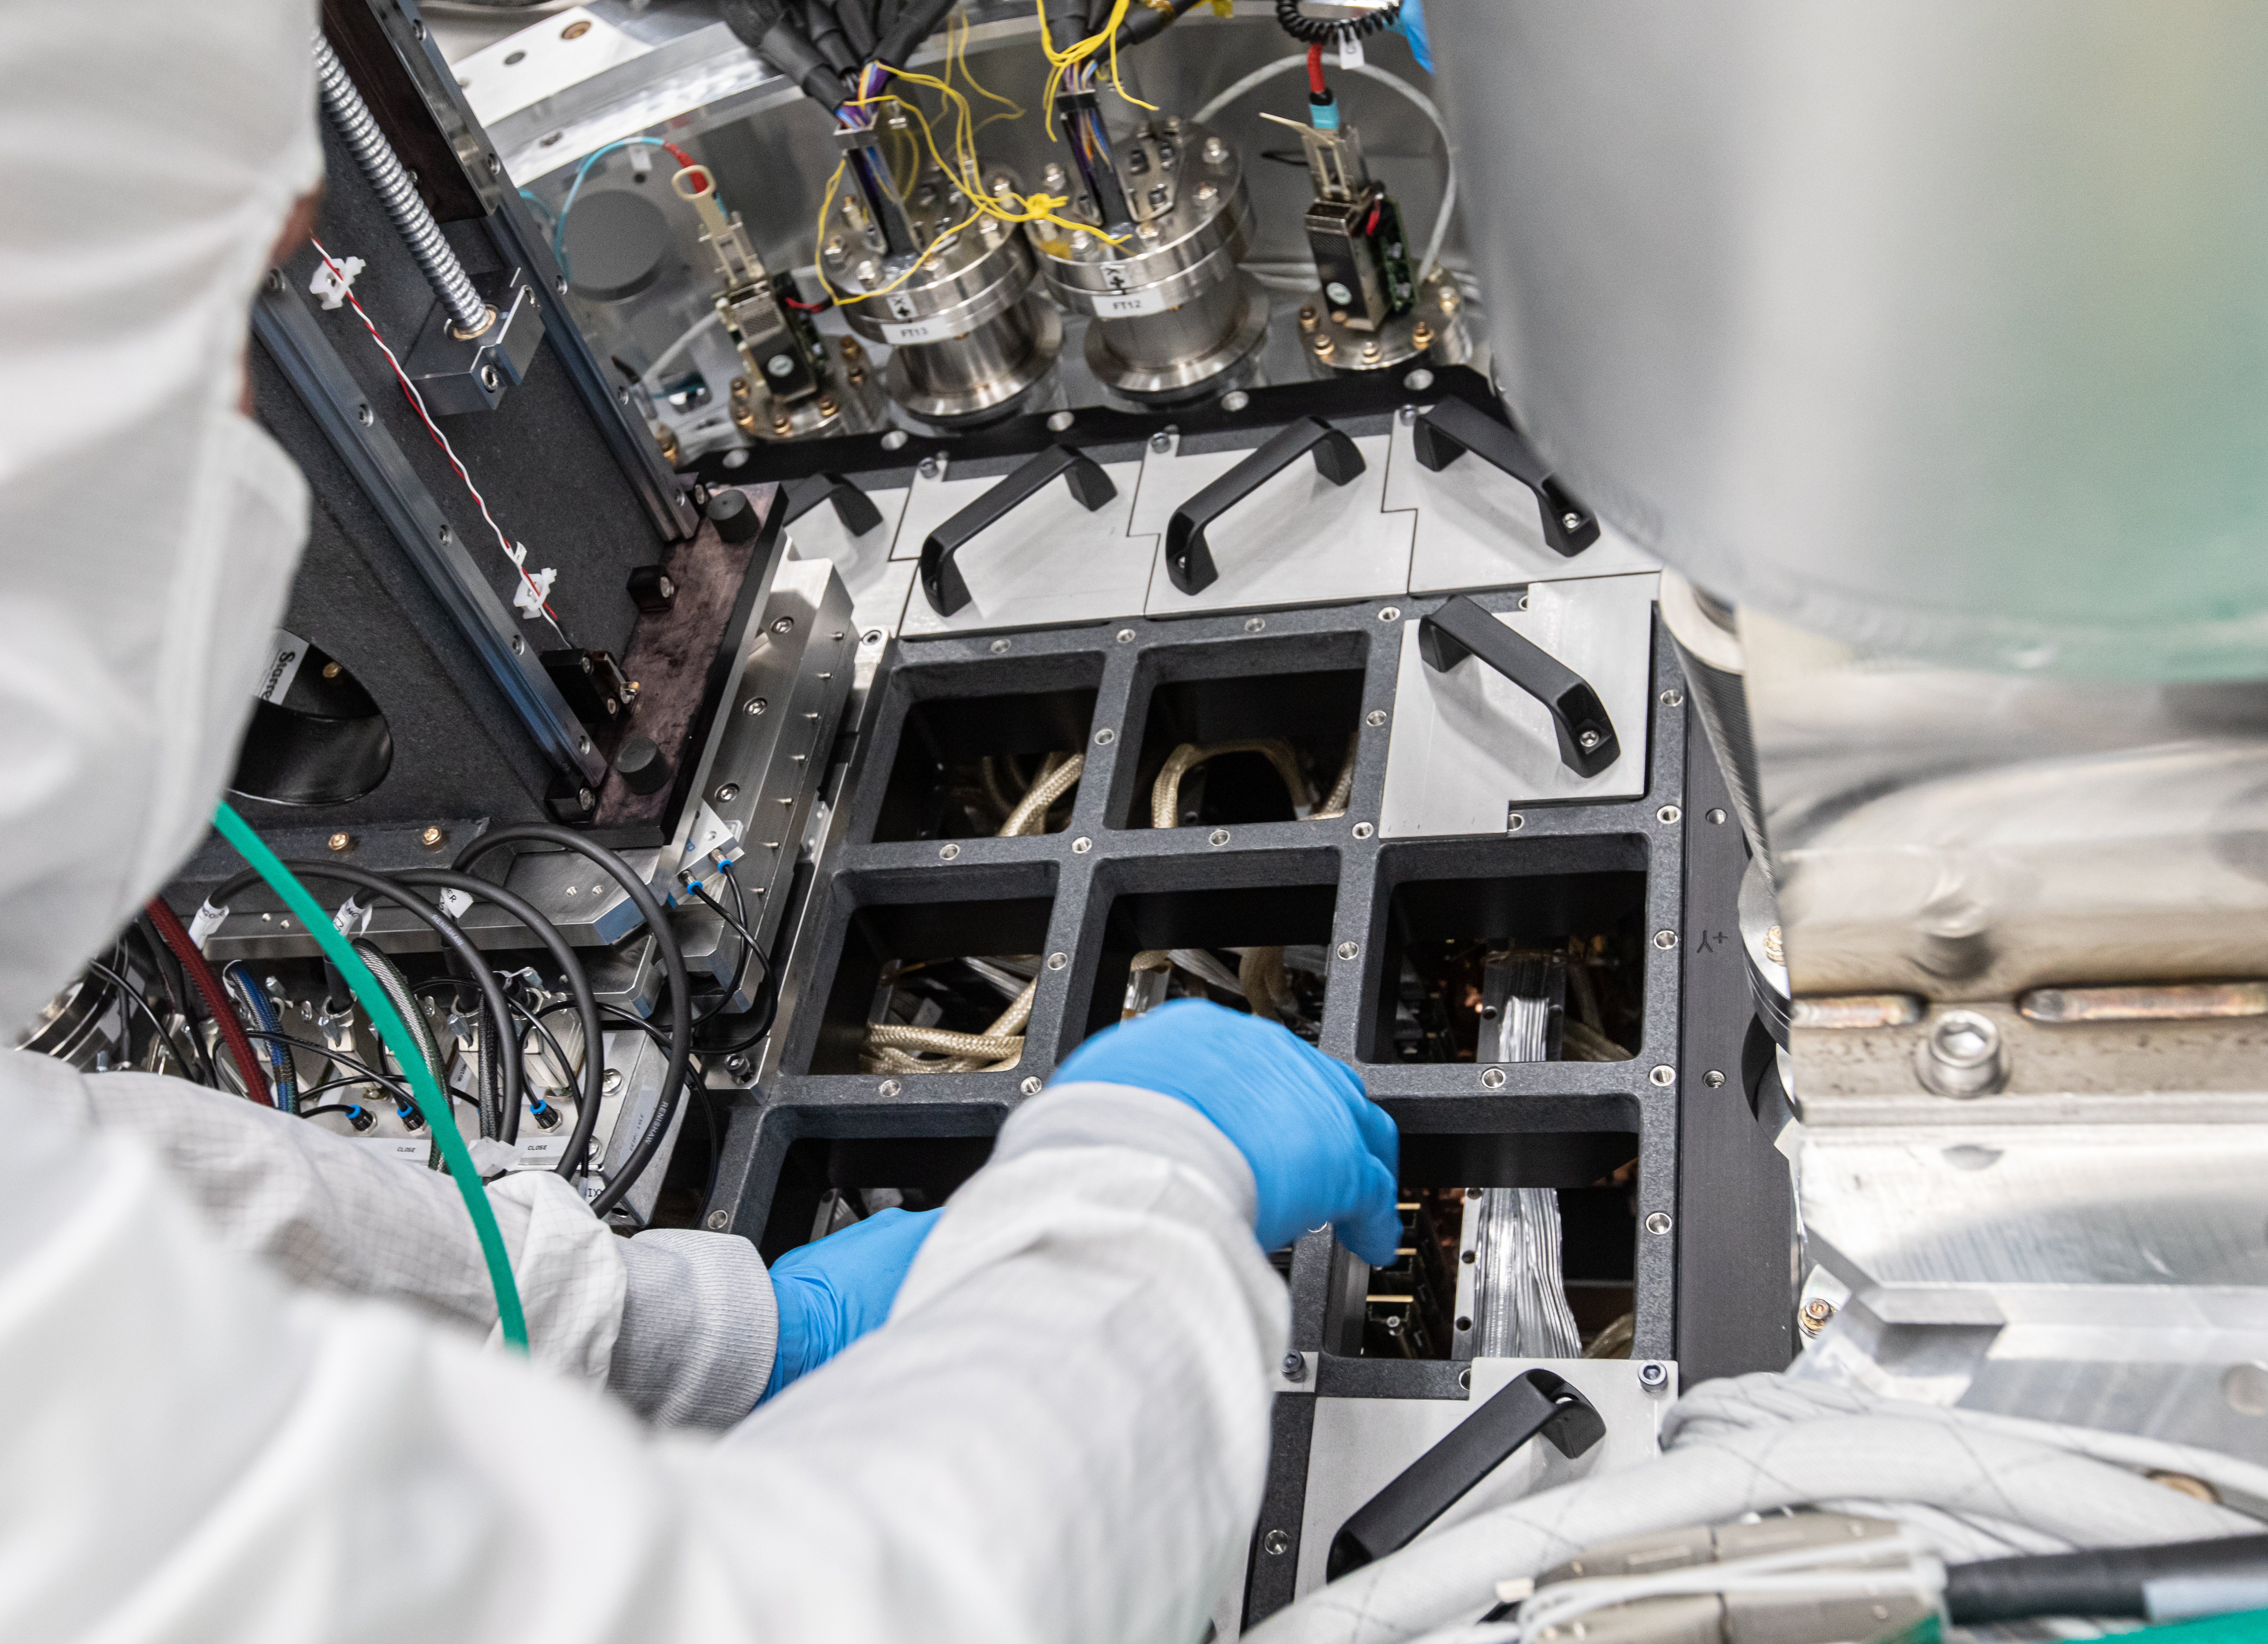

Vera C. Rubin Observatory LSST Camera Focal Plane Build 092

A temporary granite base plate has square cutouts, the spacing of which matches the spacing of RTMs inside the cryostat. In order to install the next RTM in the sequence, the raft installation stages are lifted with a crane and moved over the opening corresponding to the RTM to be installed.

Credit: Jacqueline Orrell/SLAC National Accelerator Laboratory